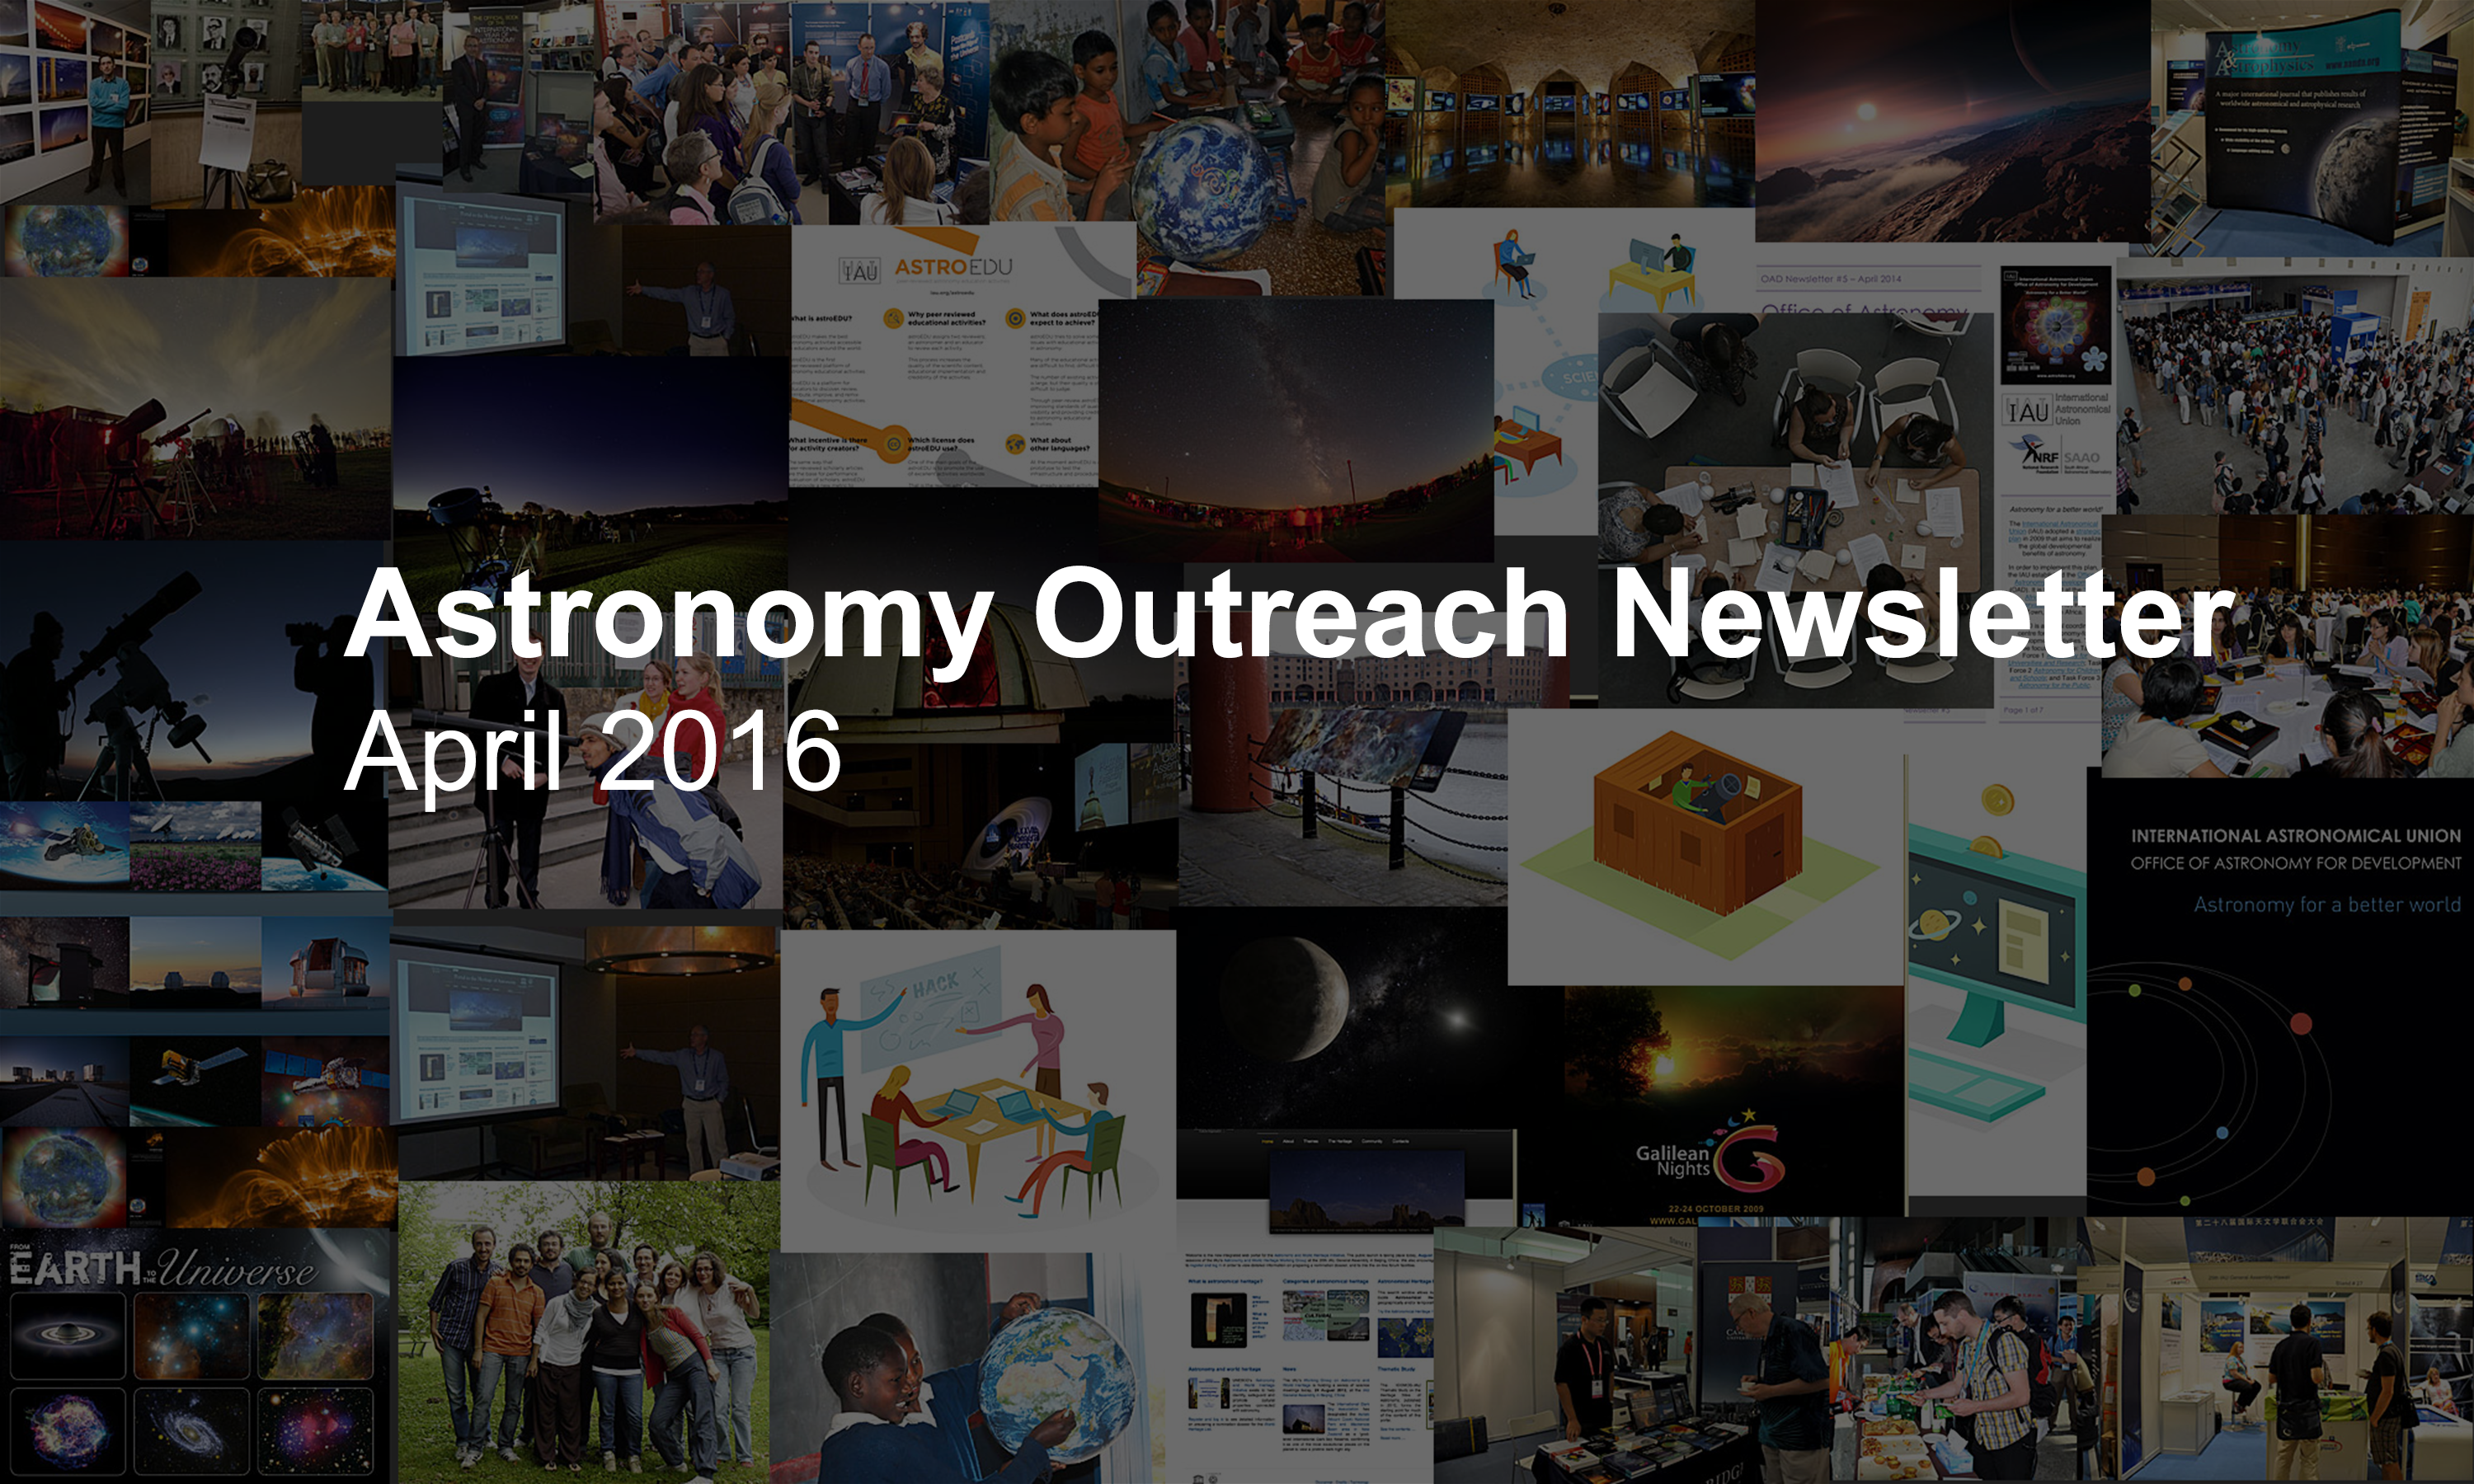

IAU Astronomy Outreach Newsletter #7 2016 (April 2016 #1)

IAU Astronomy Outreach Newsletter #7 2016 (April 2016 #1)

Credit: IAU